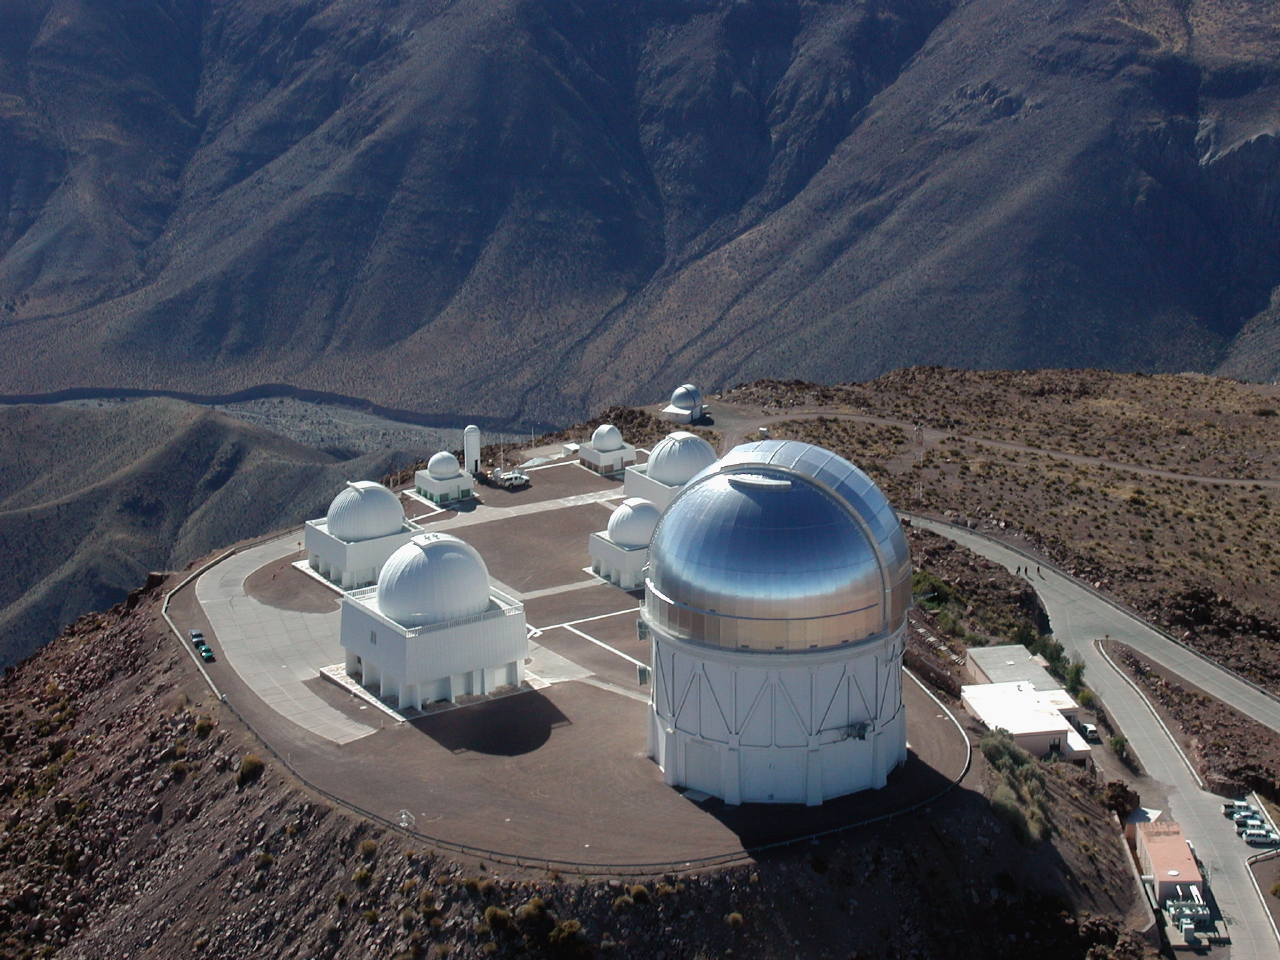

CTIO aerial view

CTIO aerial.

Credit: CTIO/NOIRLab/NSF/AURA